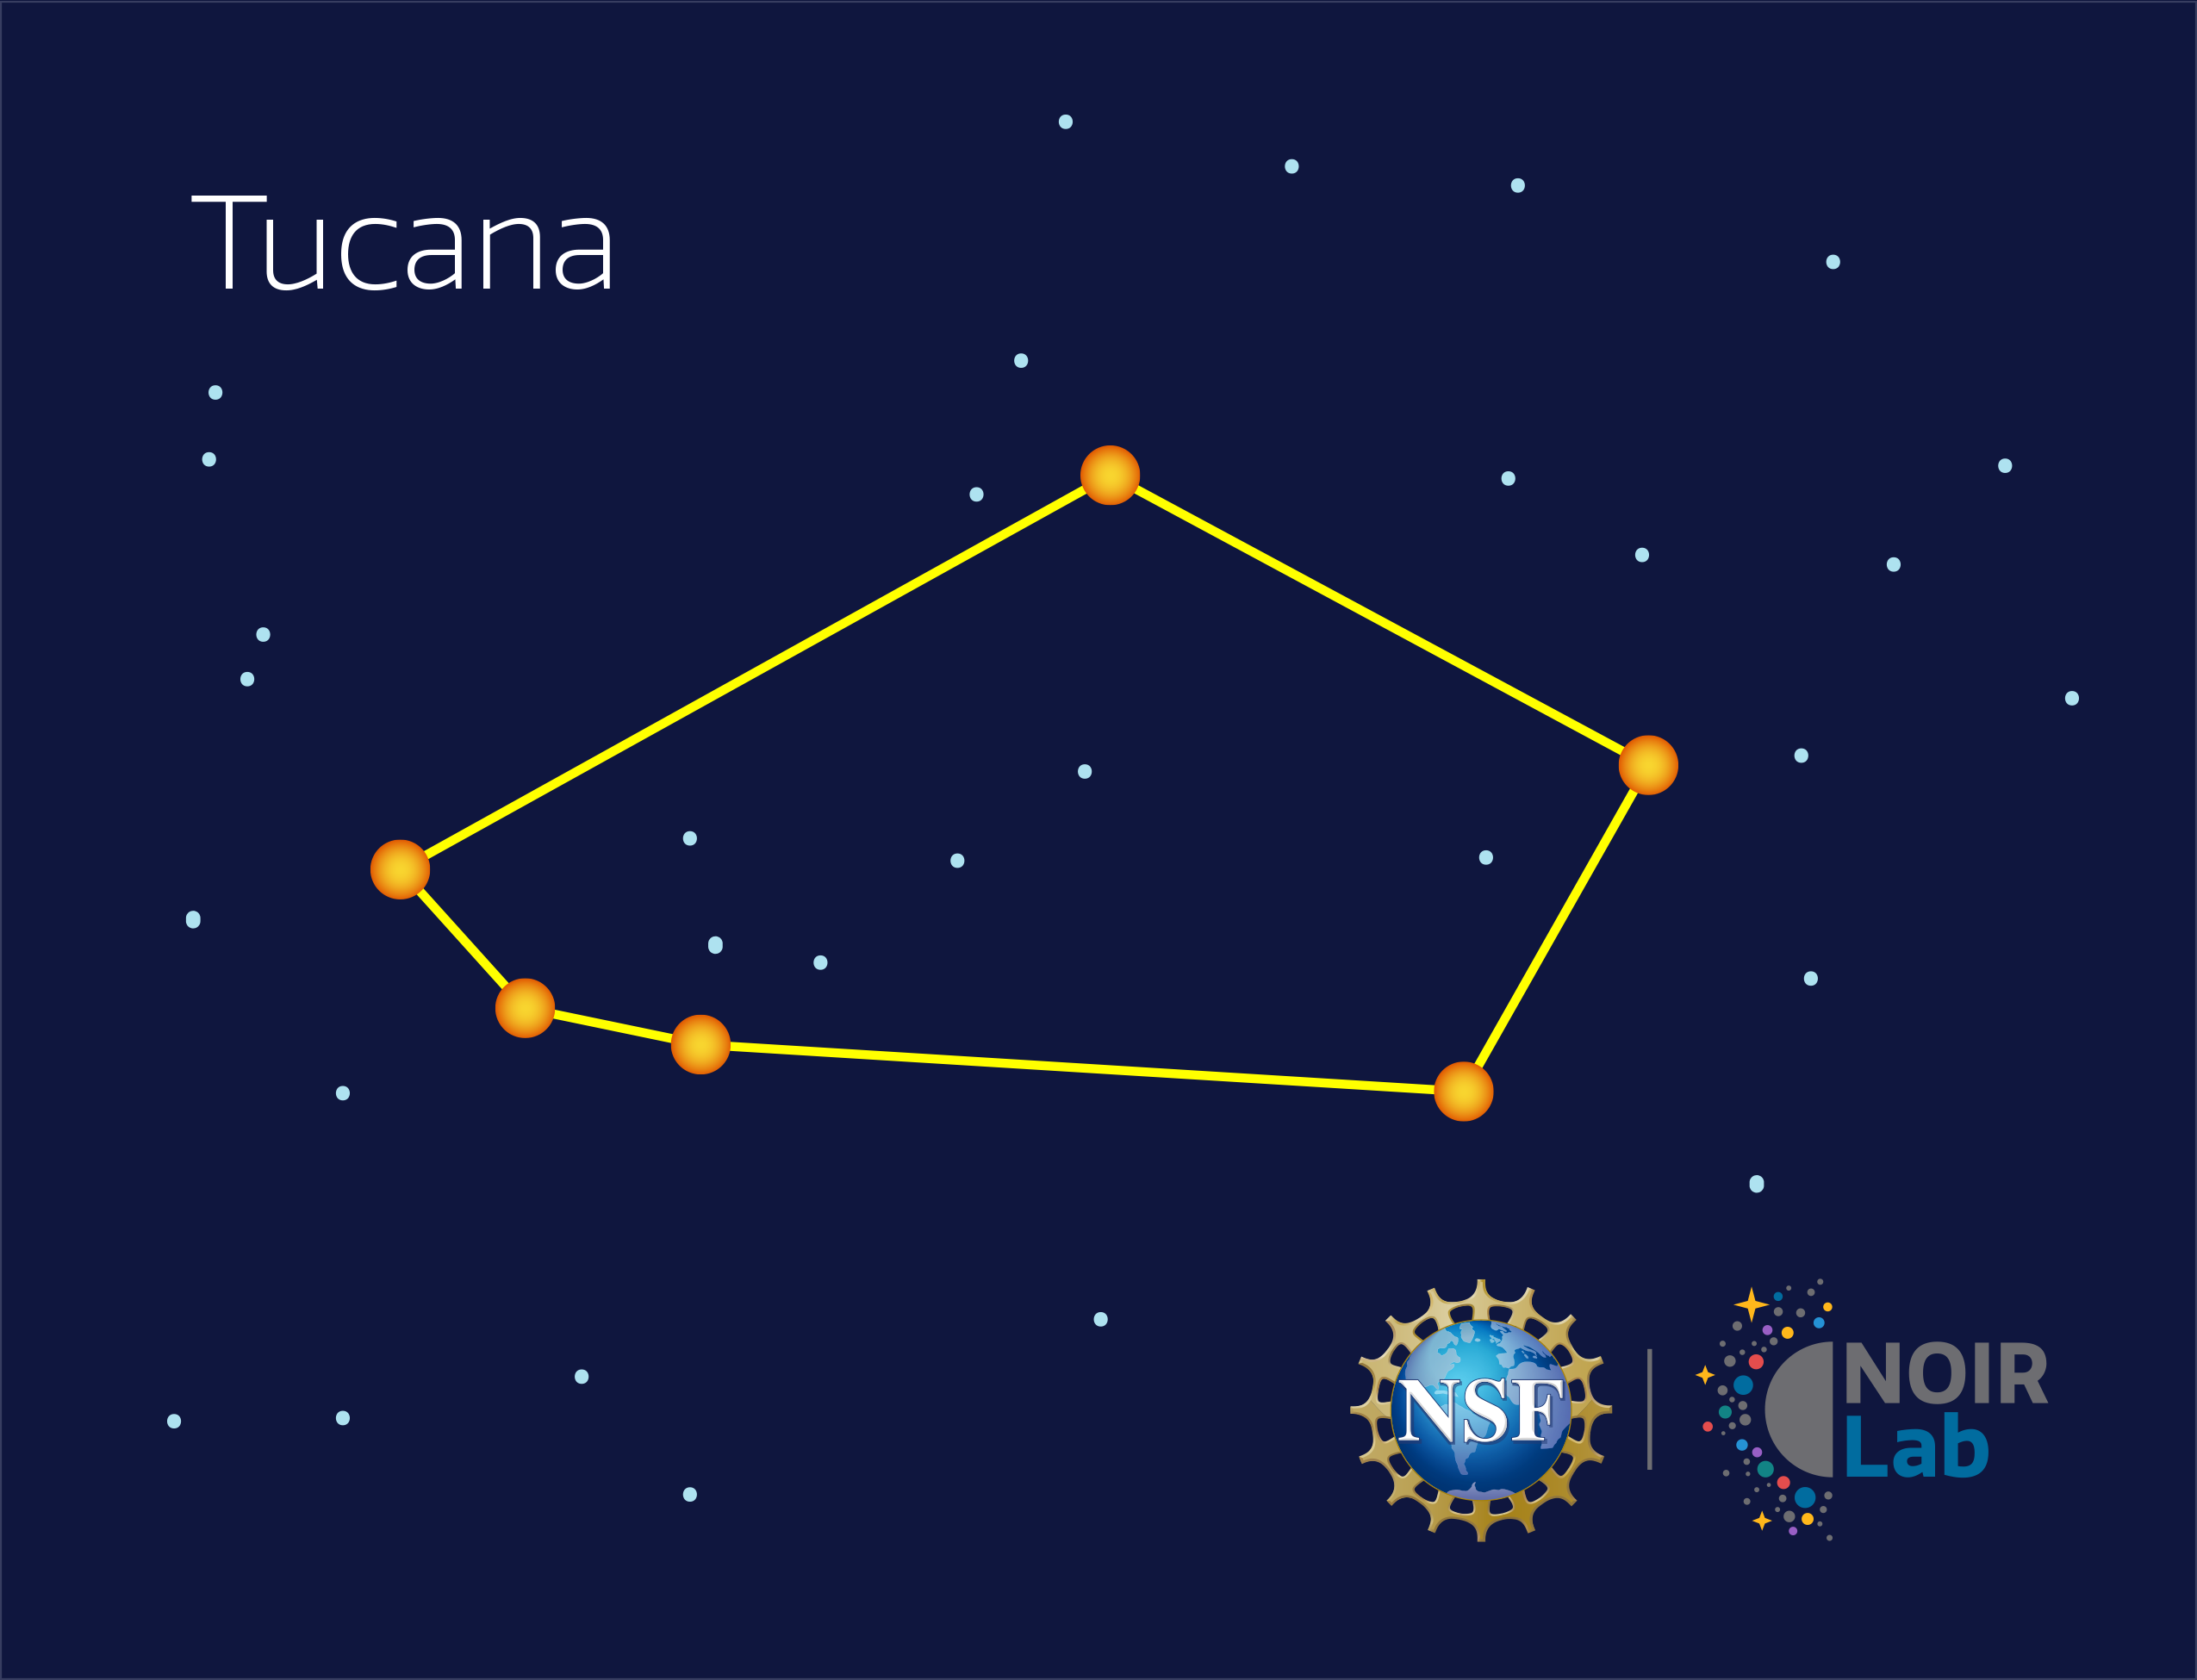

Tucana

Credit: NOIRLab